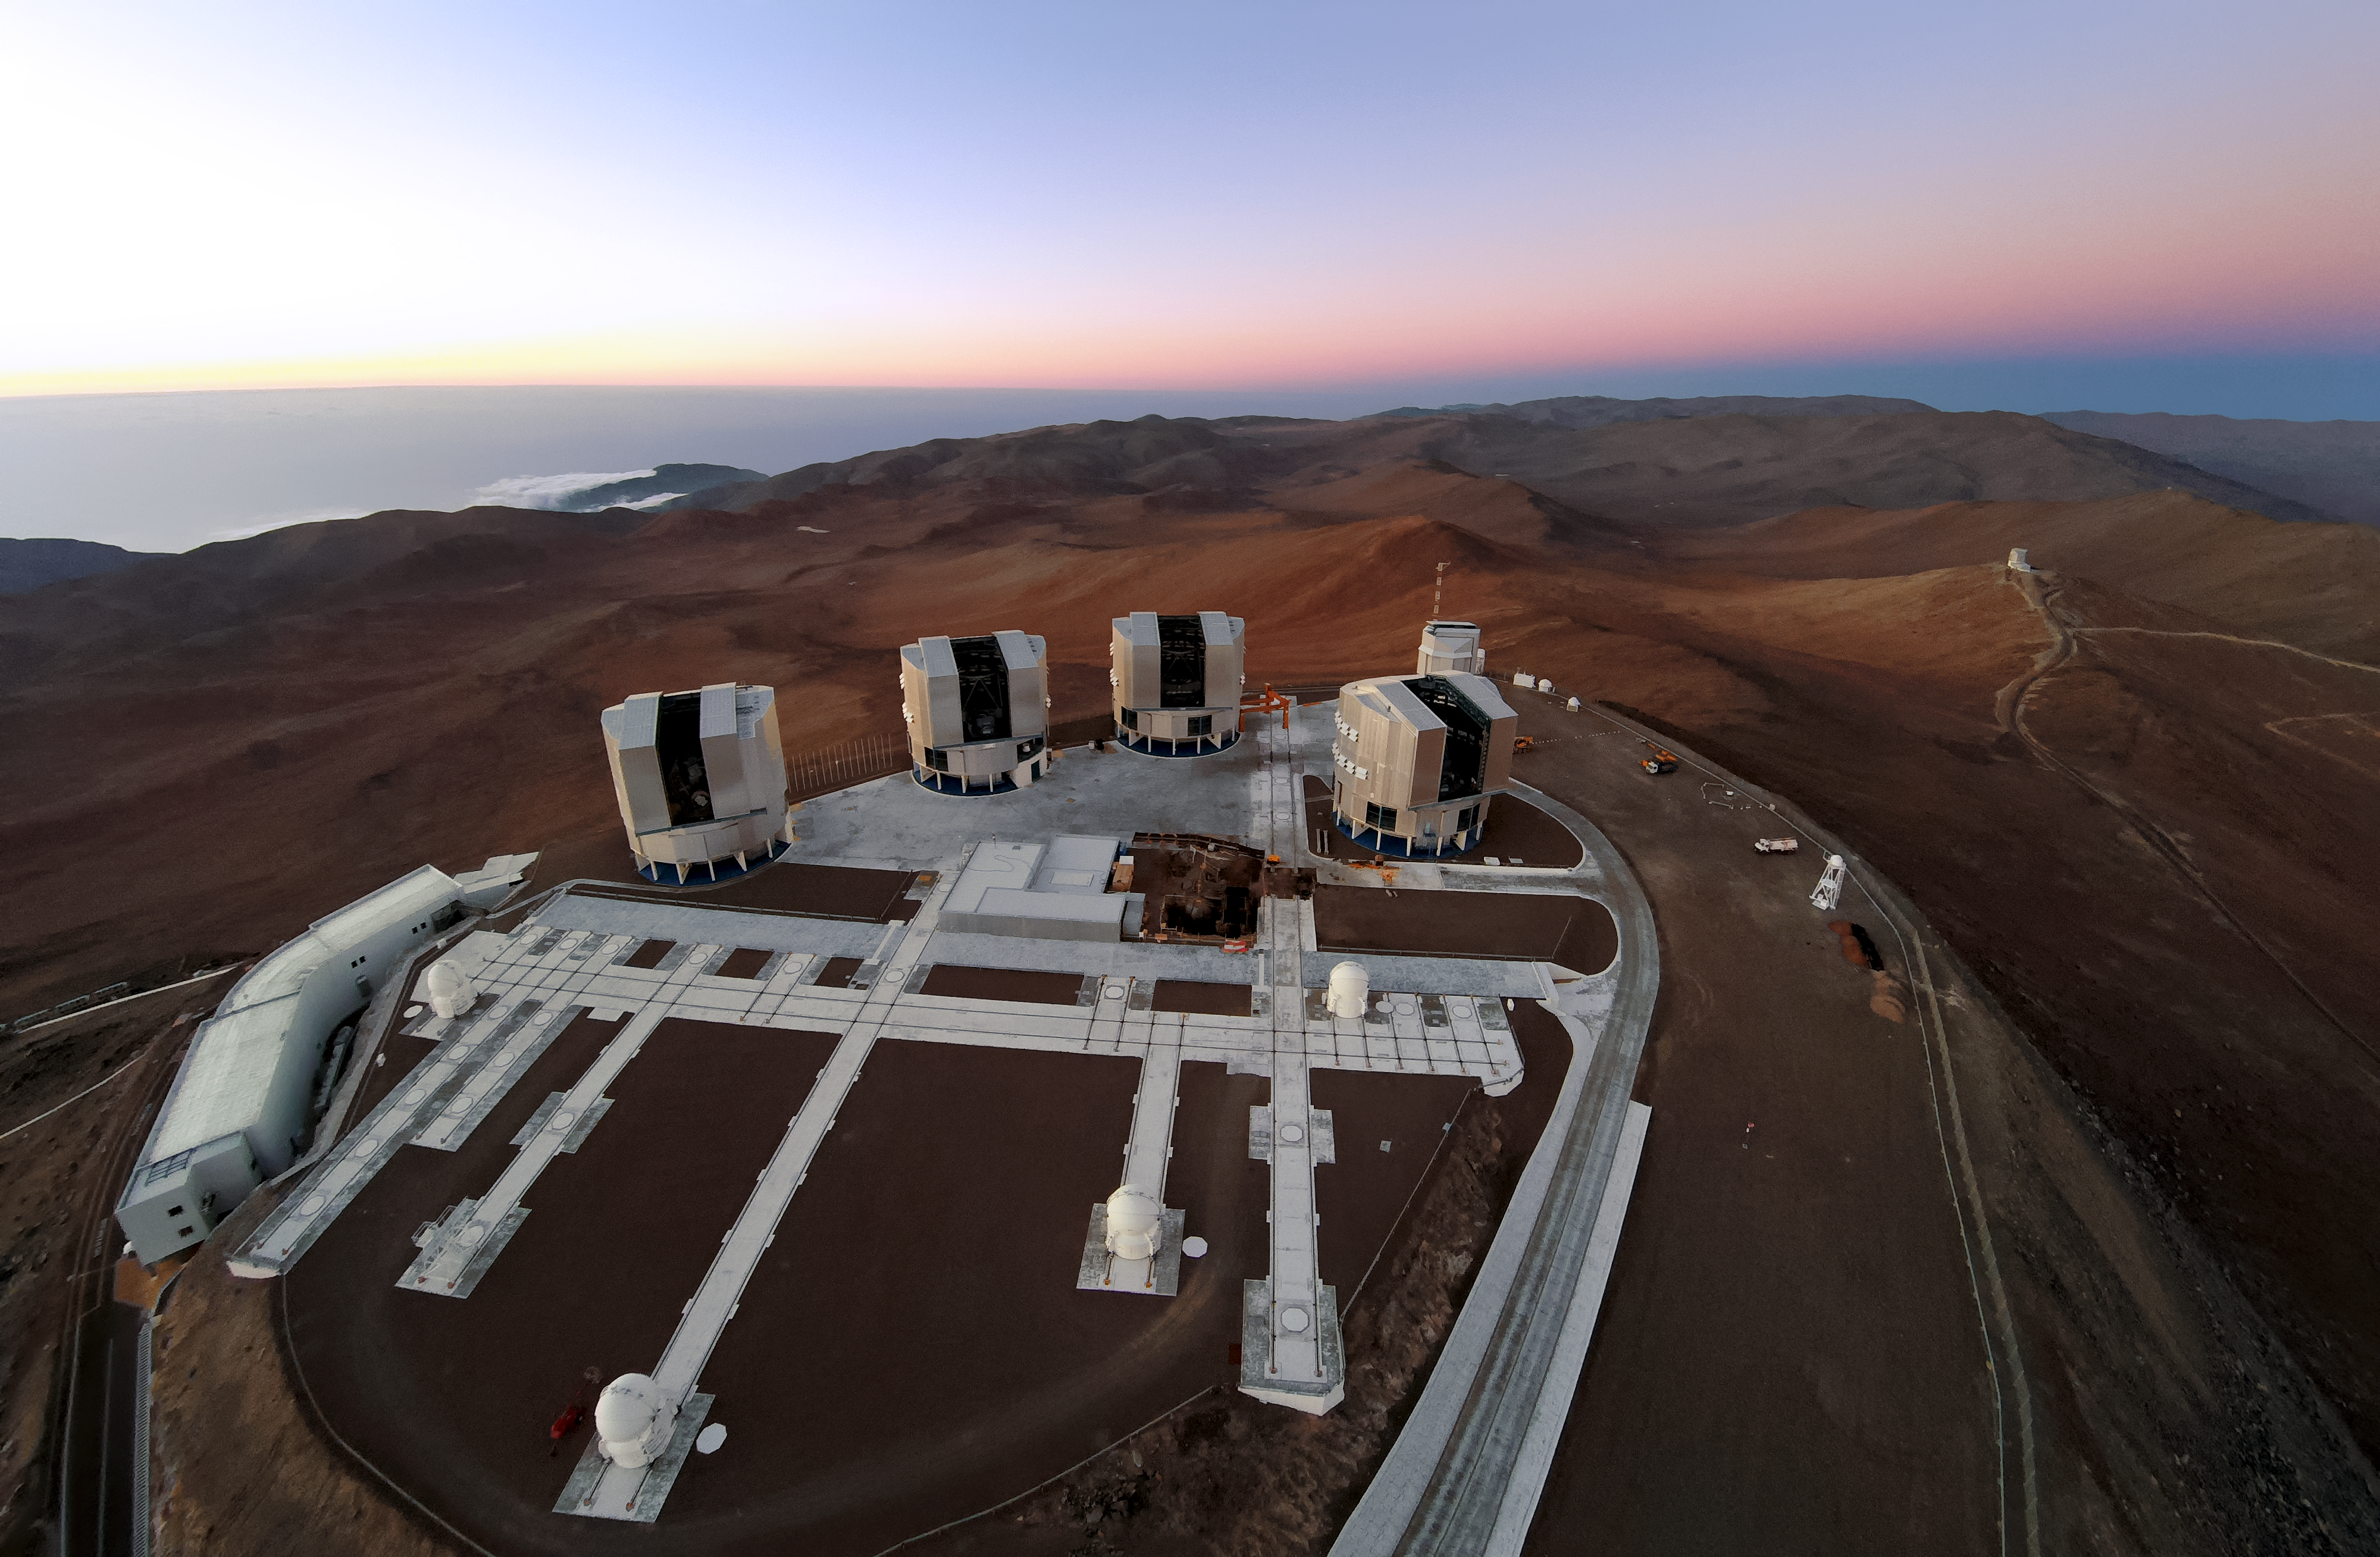

Aerial view of the VLT platform

This image shows the entirety of the VLT platform, with the four Unit Telescopes, the four Auxiliary Telescopes, and the VST. The tracks along which the Auxiliary Telescopes can be moved independently are also visible, forming an irregular grid-like pattern.

Credit: ESO/G.Hüdepohl (atacamaphoto.com)